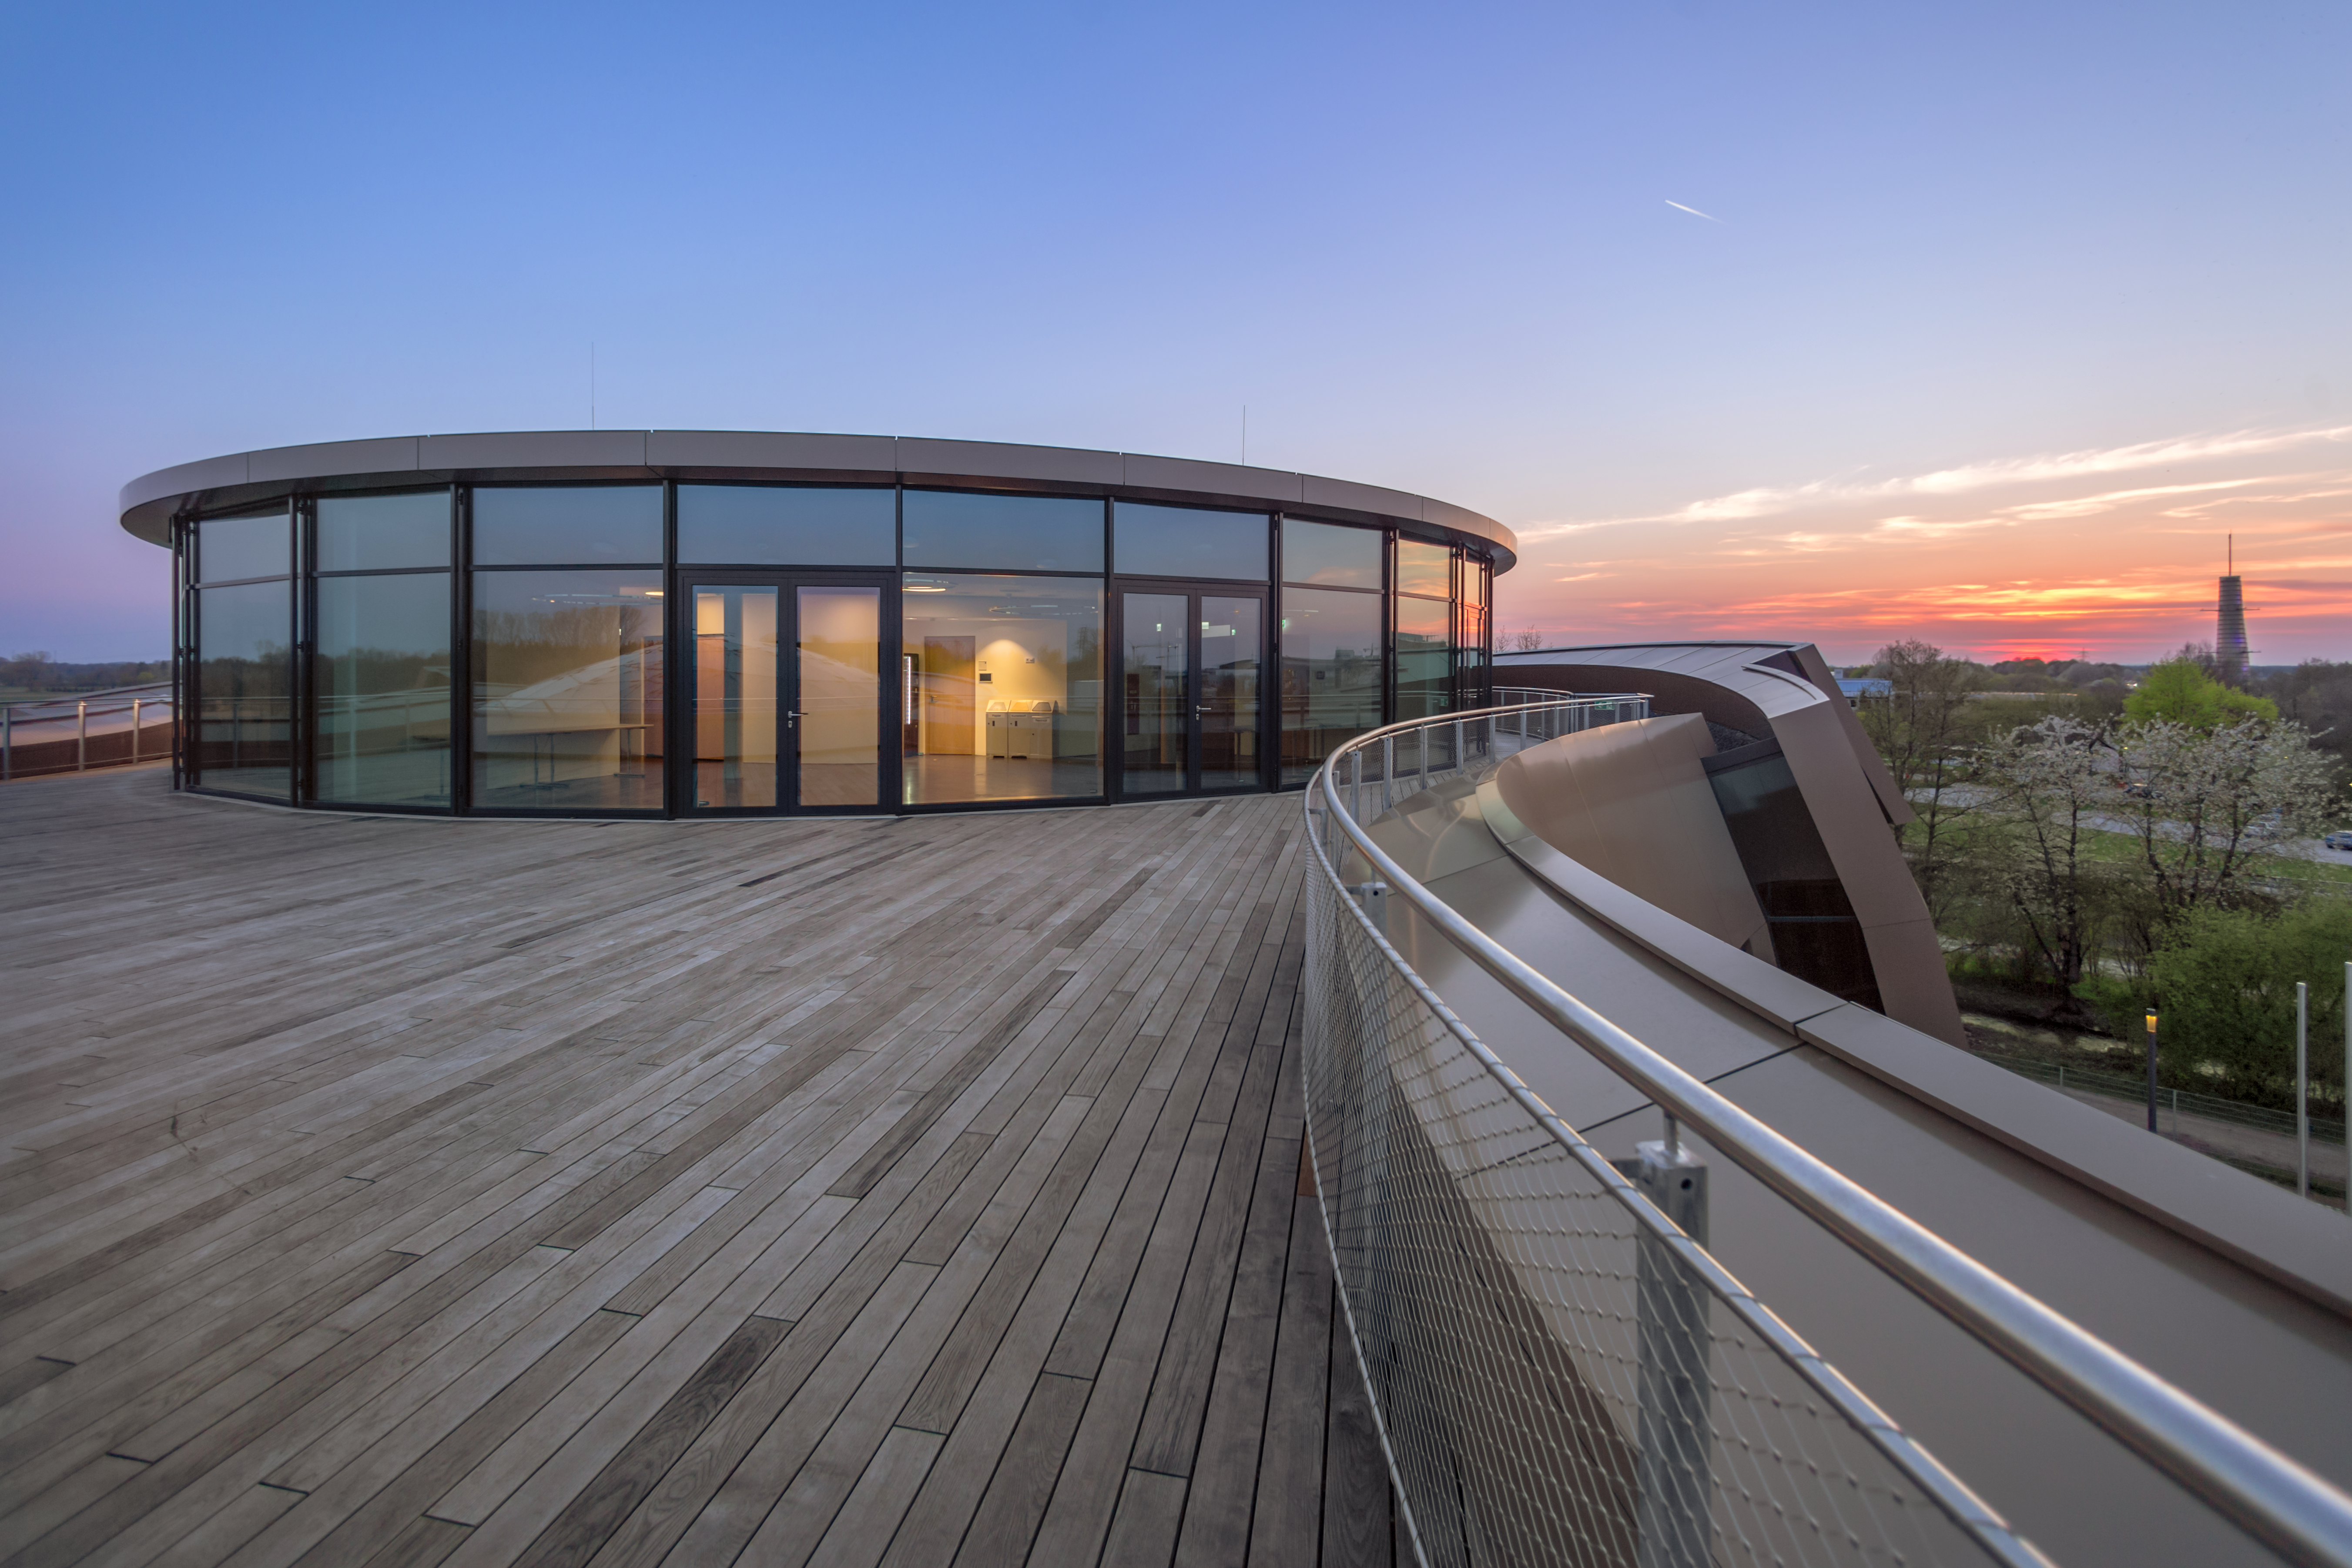

A Supernova sunset

This image shows the Rooftop Terrace of the ESO Supernova Planetarium & Visitor Centre at sunset.
In good weather you will also be able to see the Alps, creating a perfect backdrop for an informal event or an after-hours business cocktail.

Credit: ESO/P. Horálek